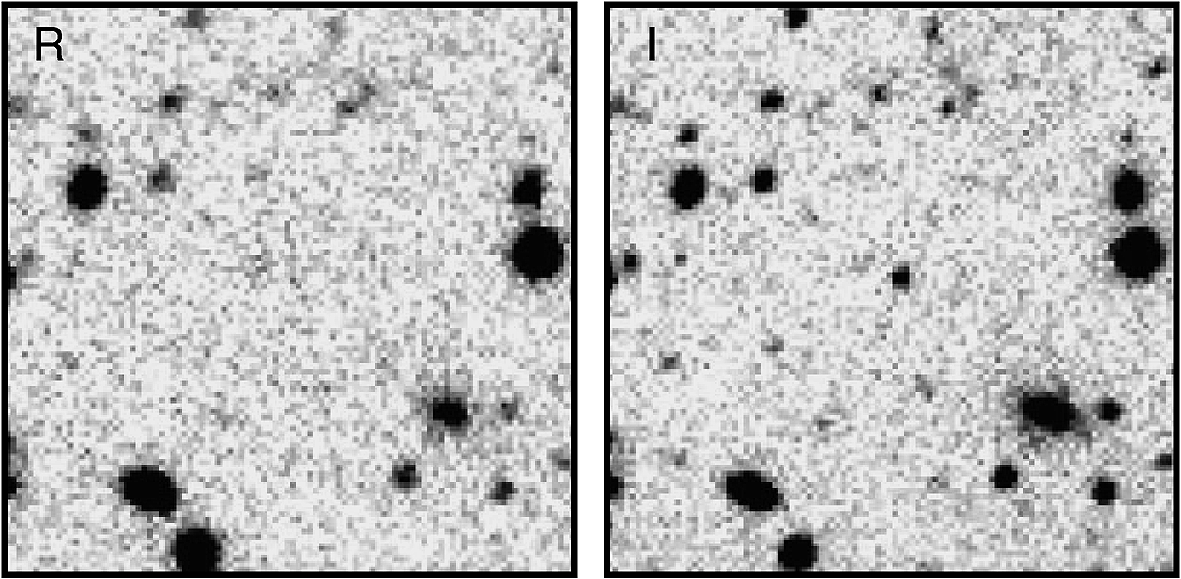

Redshift z=5.5 Quasar

The most distant quasar known at the time, and the subject of an article in the NOAO March 2000 newsletter, RD300 was identified as a candidate using these images from a survey carried out with the Kitt Peak National Observatory's Mayall 4-meter telescope. The quasar is visible only in the right-hand, I-band (far red) image, and not in the left, R-band (red) image. This happens when the object's redshift is large enough to move significant energy emission out of the red band while keeping some in the far red, which happens at about z=5.

Credit: NOIRLab